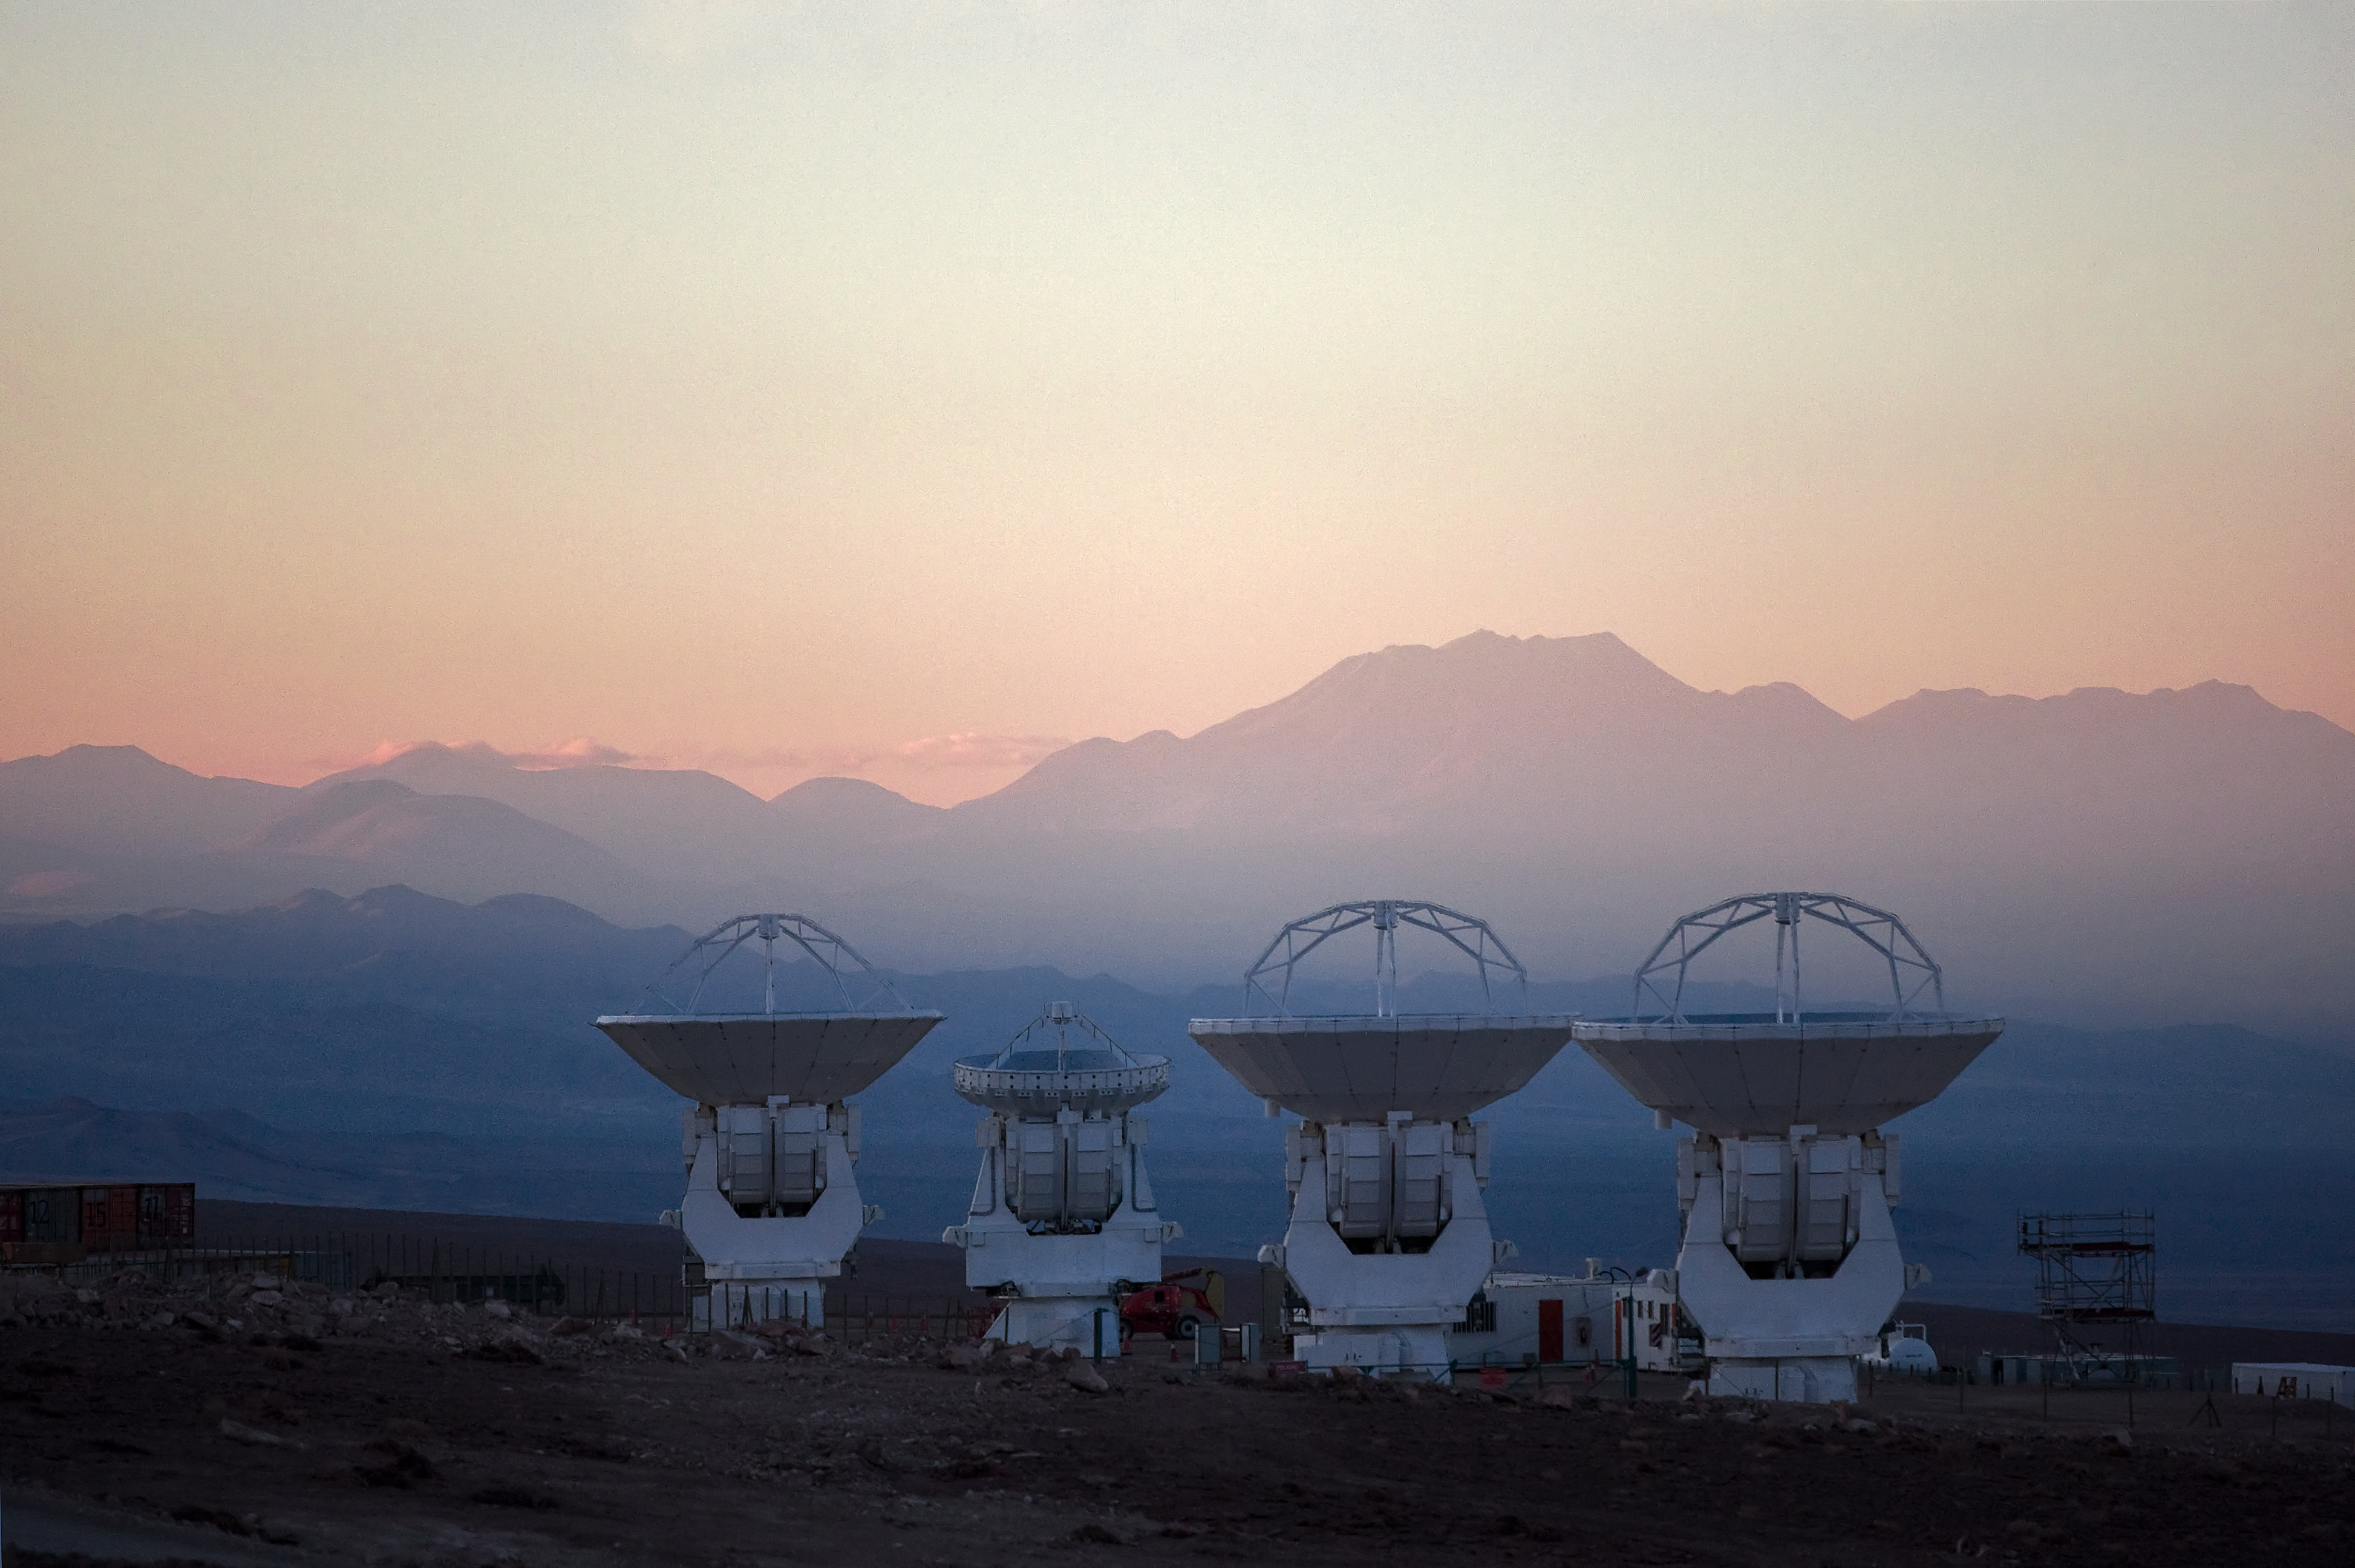

ALMA antennas at OSF*

Four large antennas for the Atacama Large Millimeter/submillimeter Array (ALMA) thrust to the sky at the Operations Support Facility (OSF), 2900 m above sea level. ALMA is the largest ground-based astronomy project in existence, and will be comprised of a giant array of fifty 12-m submillimetre quality antennas, with baselines of up to 16 kilometres. An additional, compact array of 7-m and 12-m antennas will complement the main array. Construction of ALMA started in 2003 and will be completed around 2012. The ALMA project is an international collaboration between Europe, East Asia and North America in cooperation with the Republic of Chile.

This image is available as a mounted image in the ESOshop.

Credit: Iztok Bončina/ALMA (ESO/NAOJ/NRAO)